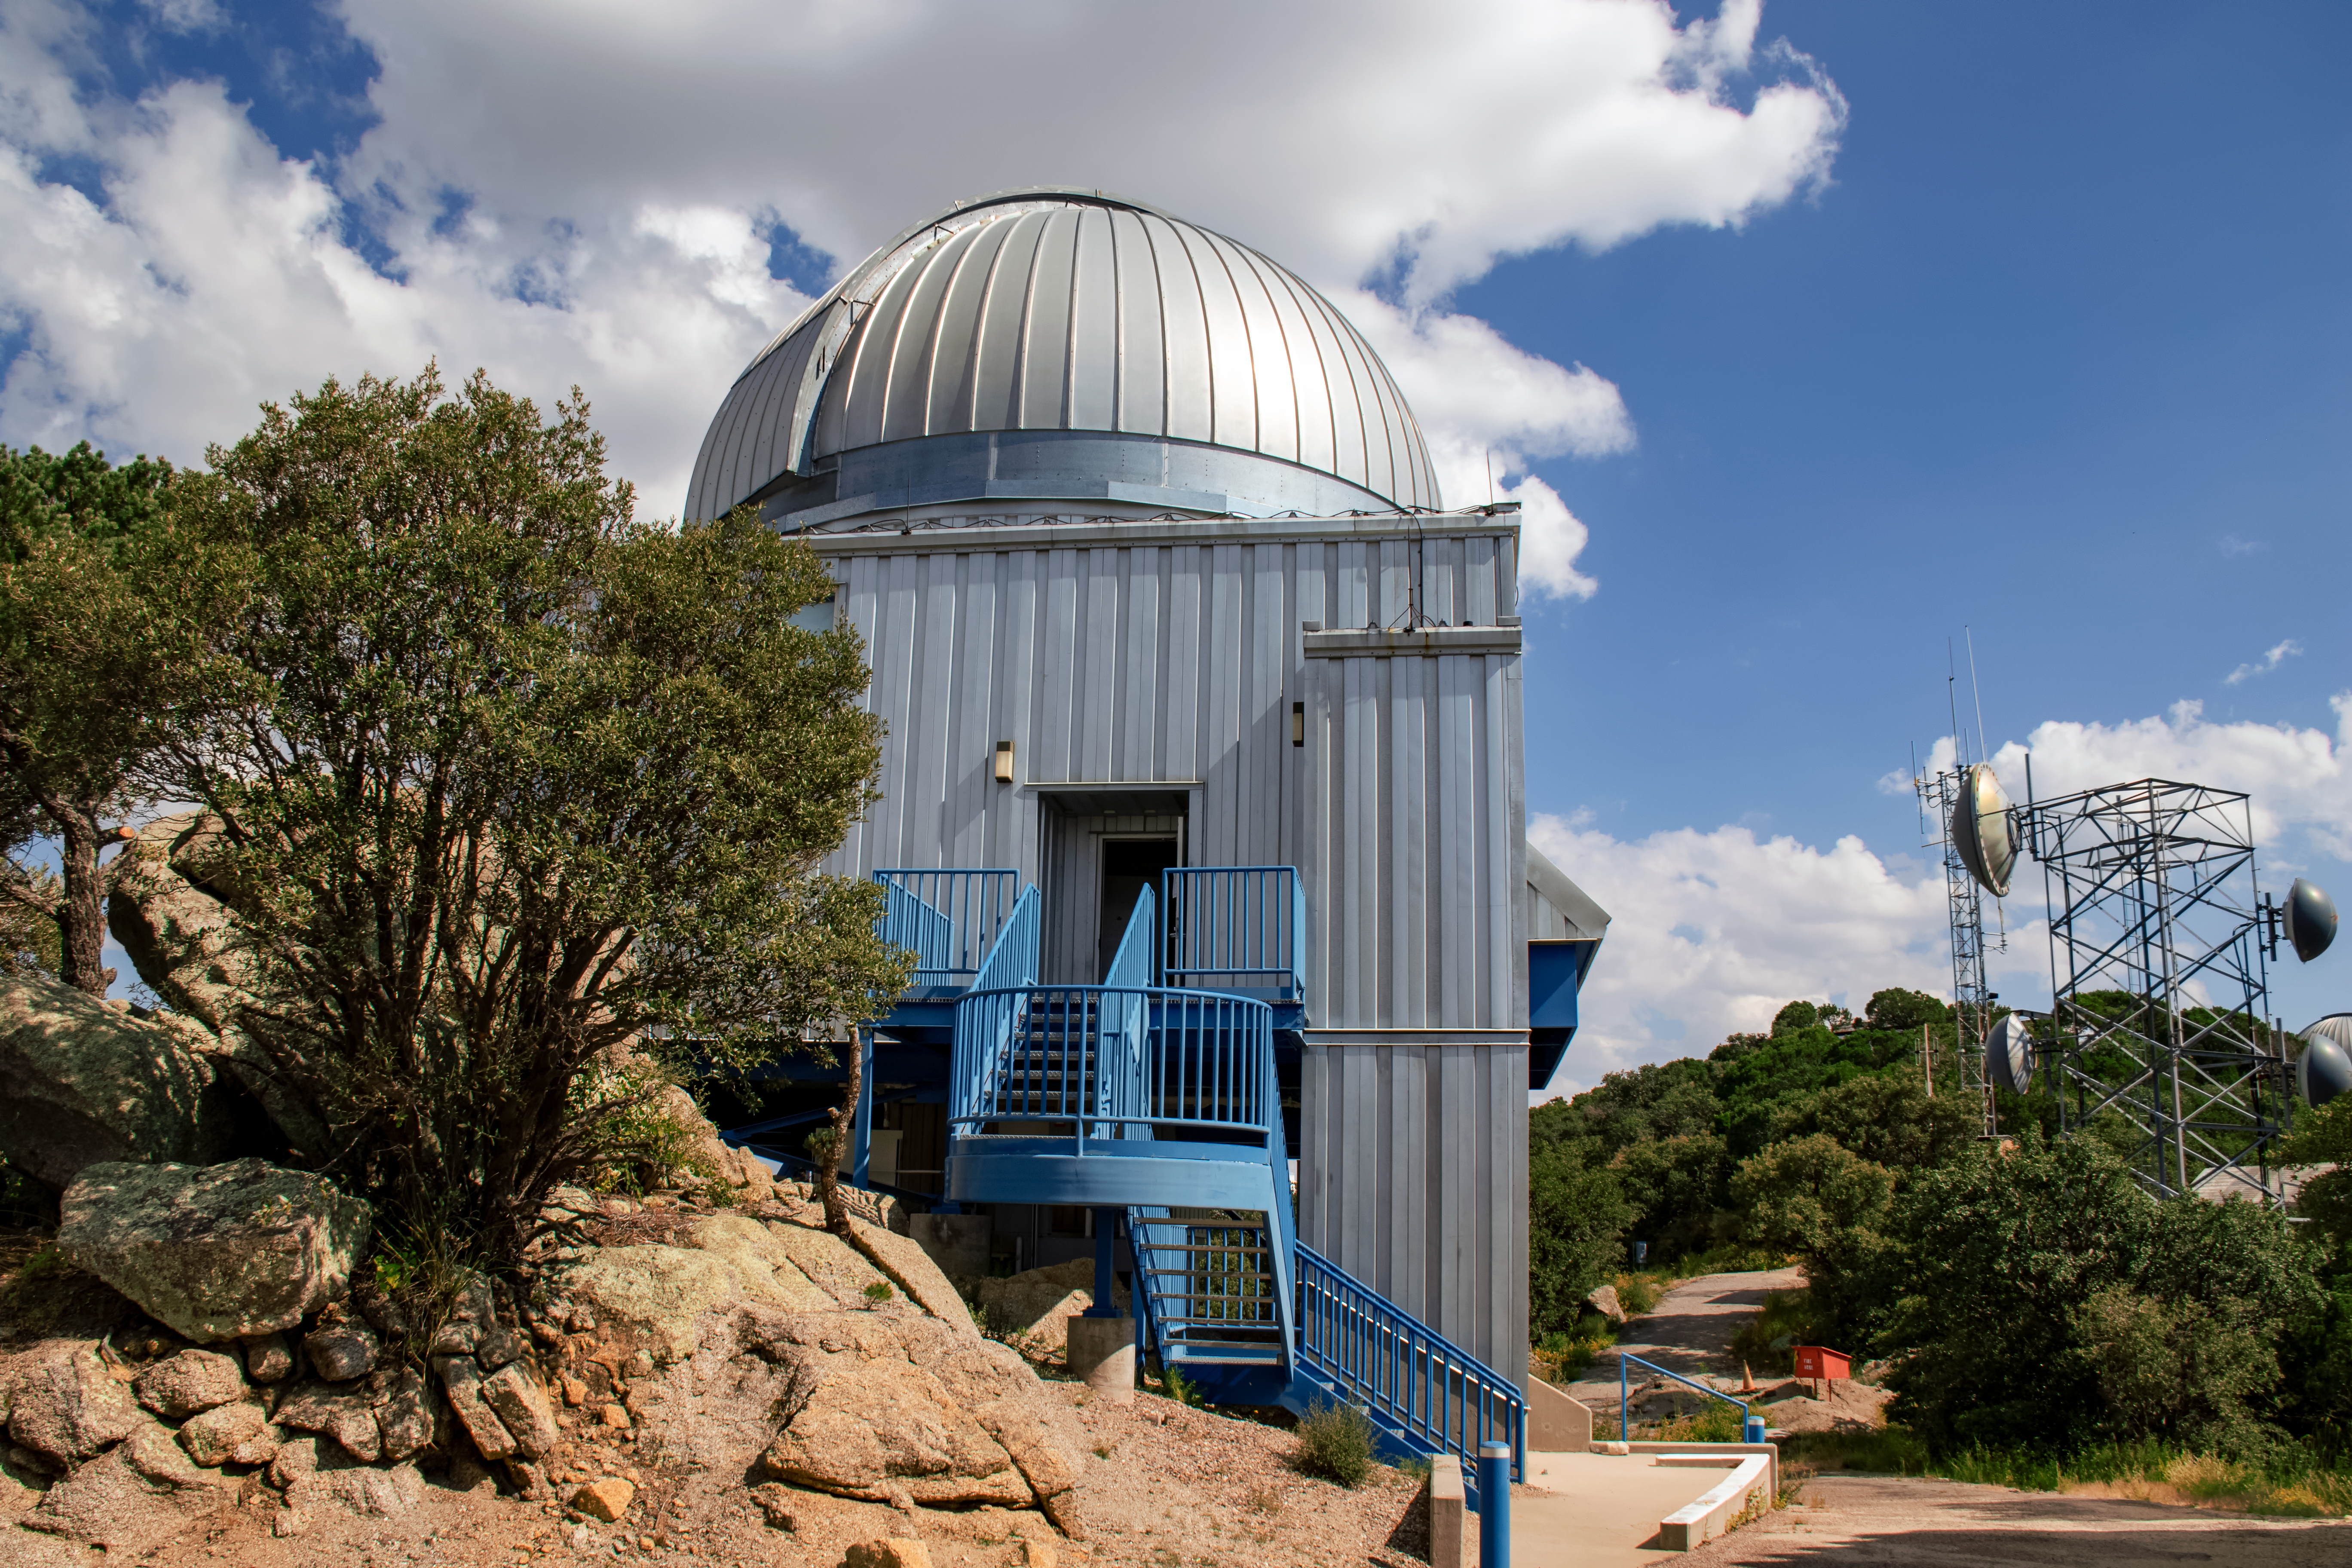

UA 1.8-meter Spacewatch Telescope

The UA 1.8-meter Spacewatch Telescope is shown here at Kitt Peak National Observatory.

Credit: NOIRLab/AURA/NSF